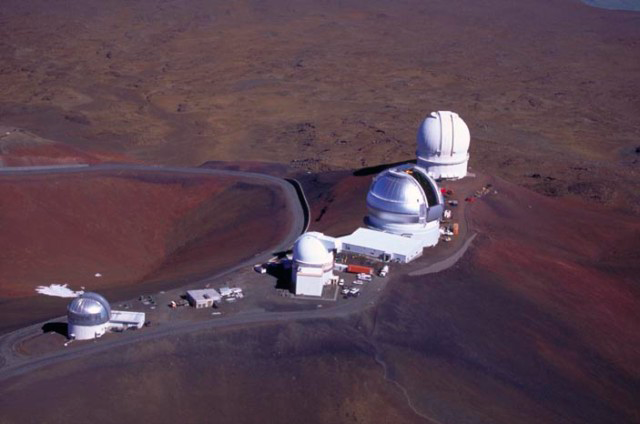

Gemini on Summit Ridge

Aerial view of Gemini with (left to right) UKIRT, UH 88", Gemini and CFHT.

Credit: International Gemini Observatory/Richard Wainscoat IfA